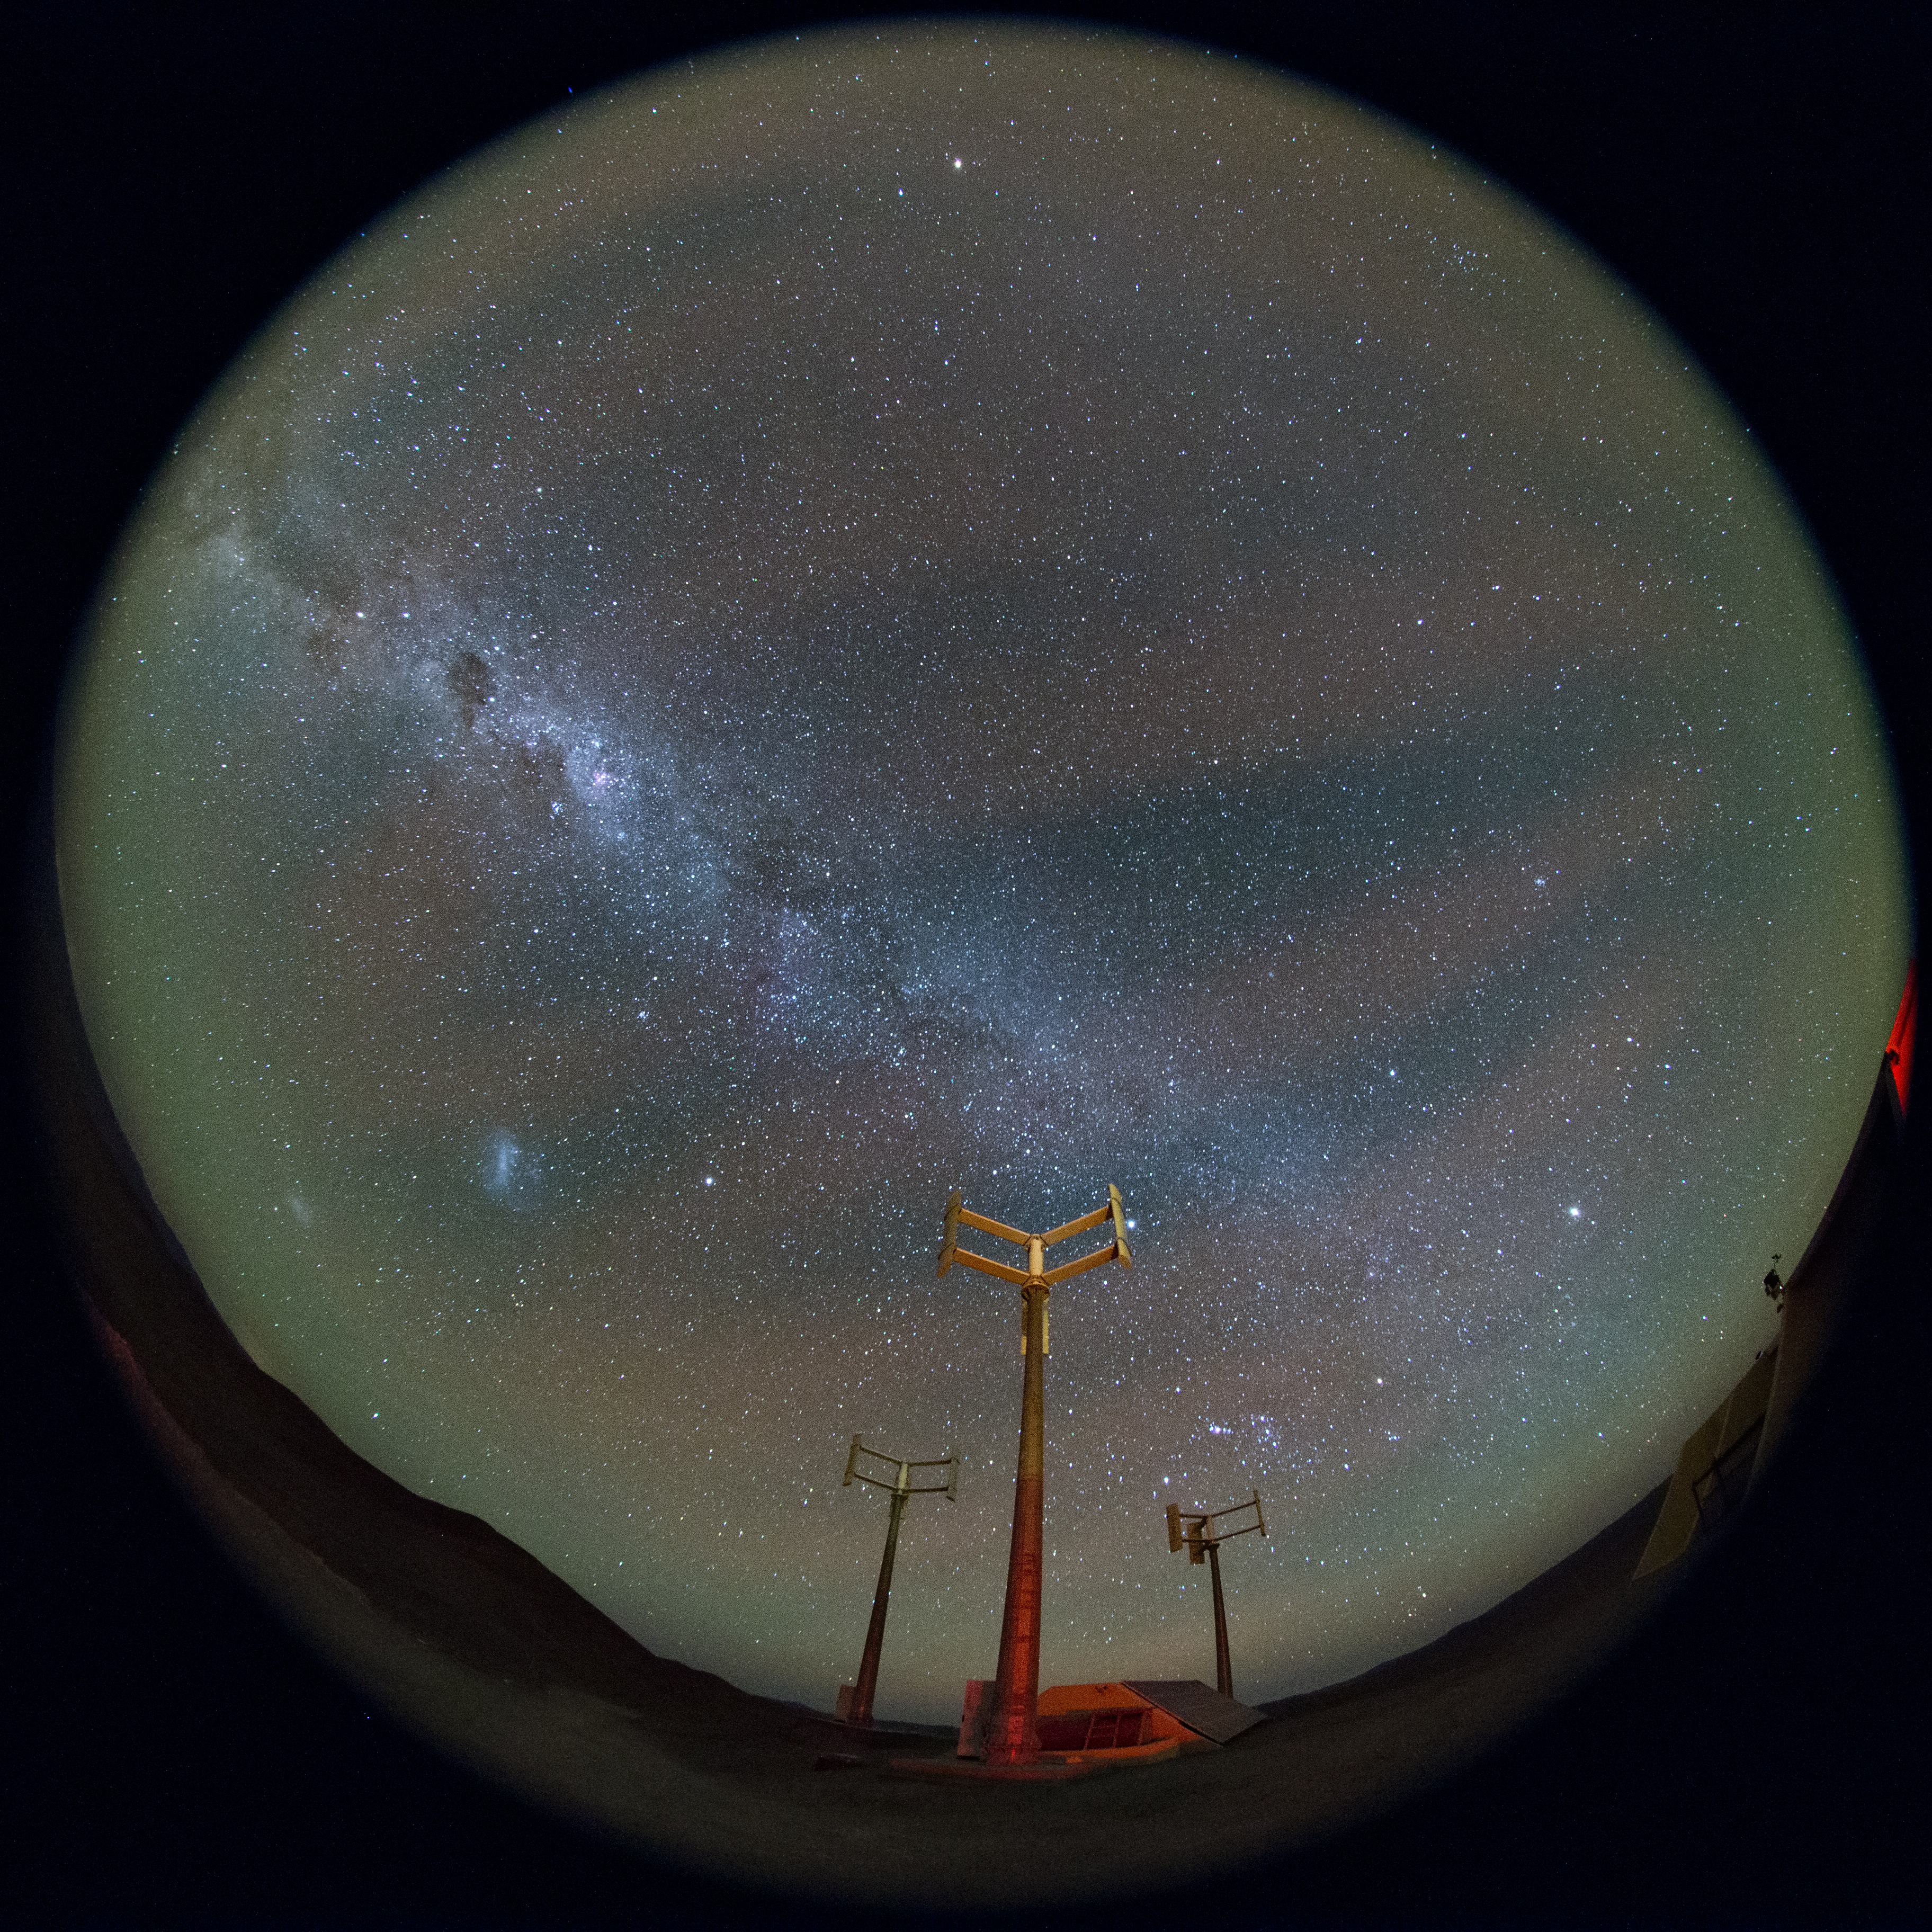

Fulldome view from Cerro Murphy

A fish-eye (fulldome) view of the Chilean night sky from Cerro Murphy, near to Cerro Armazones.

Credit: ESO/B. Tafreshi (twanight.org)